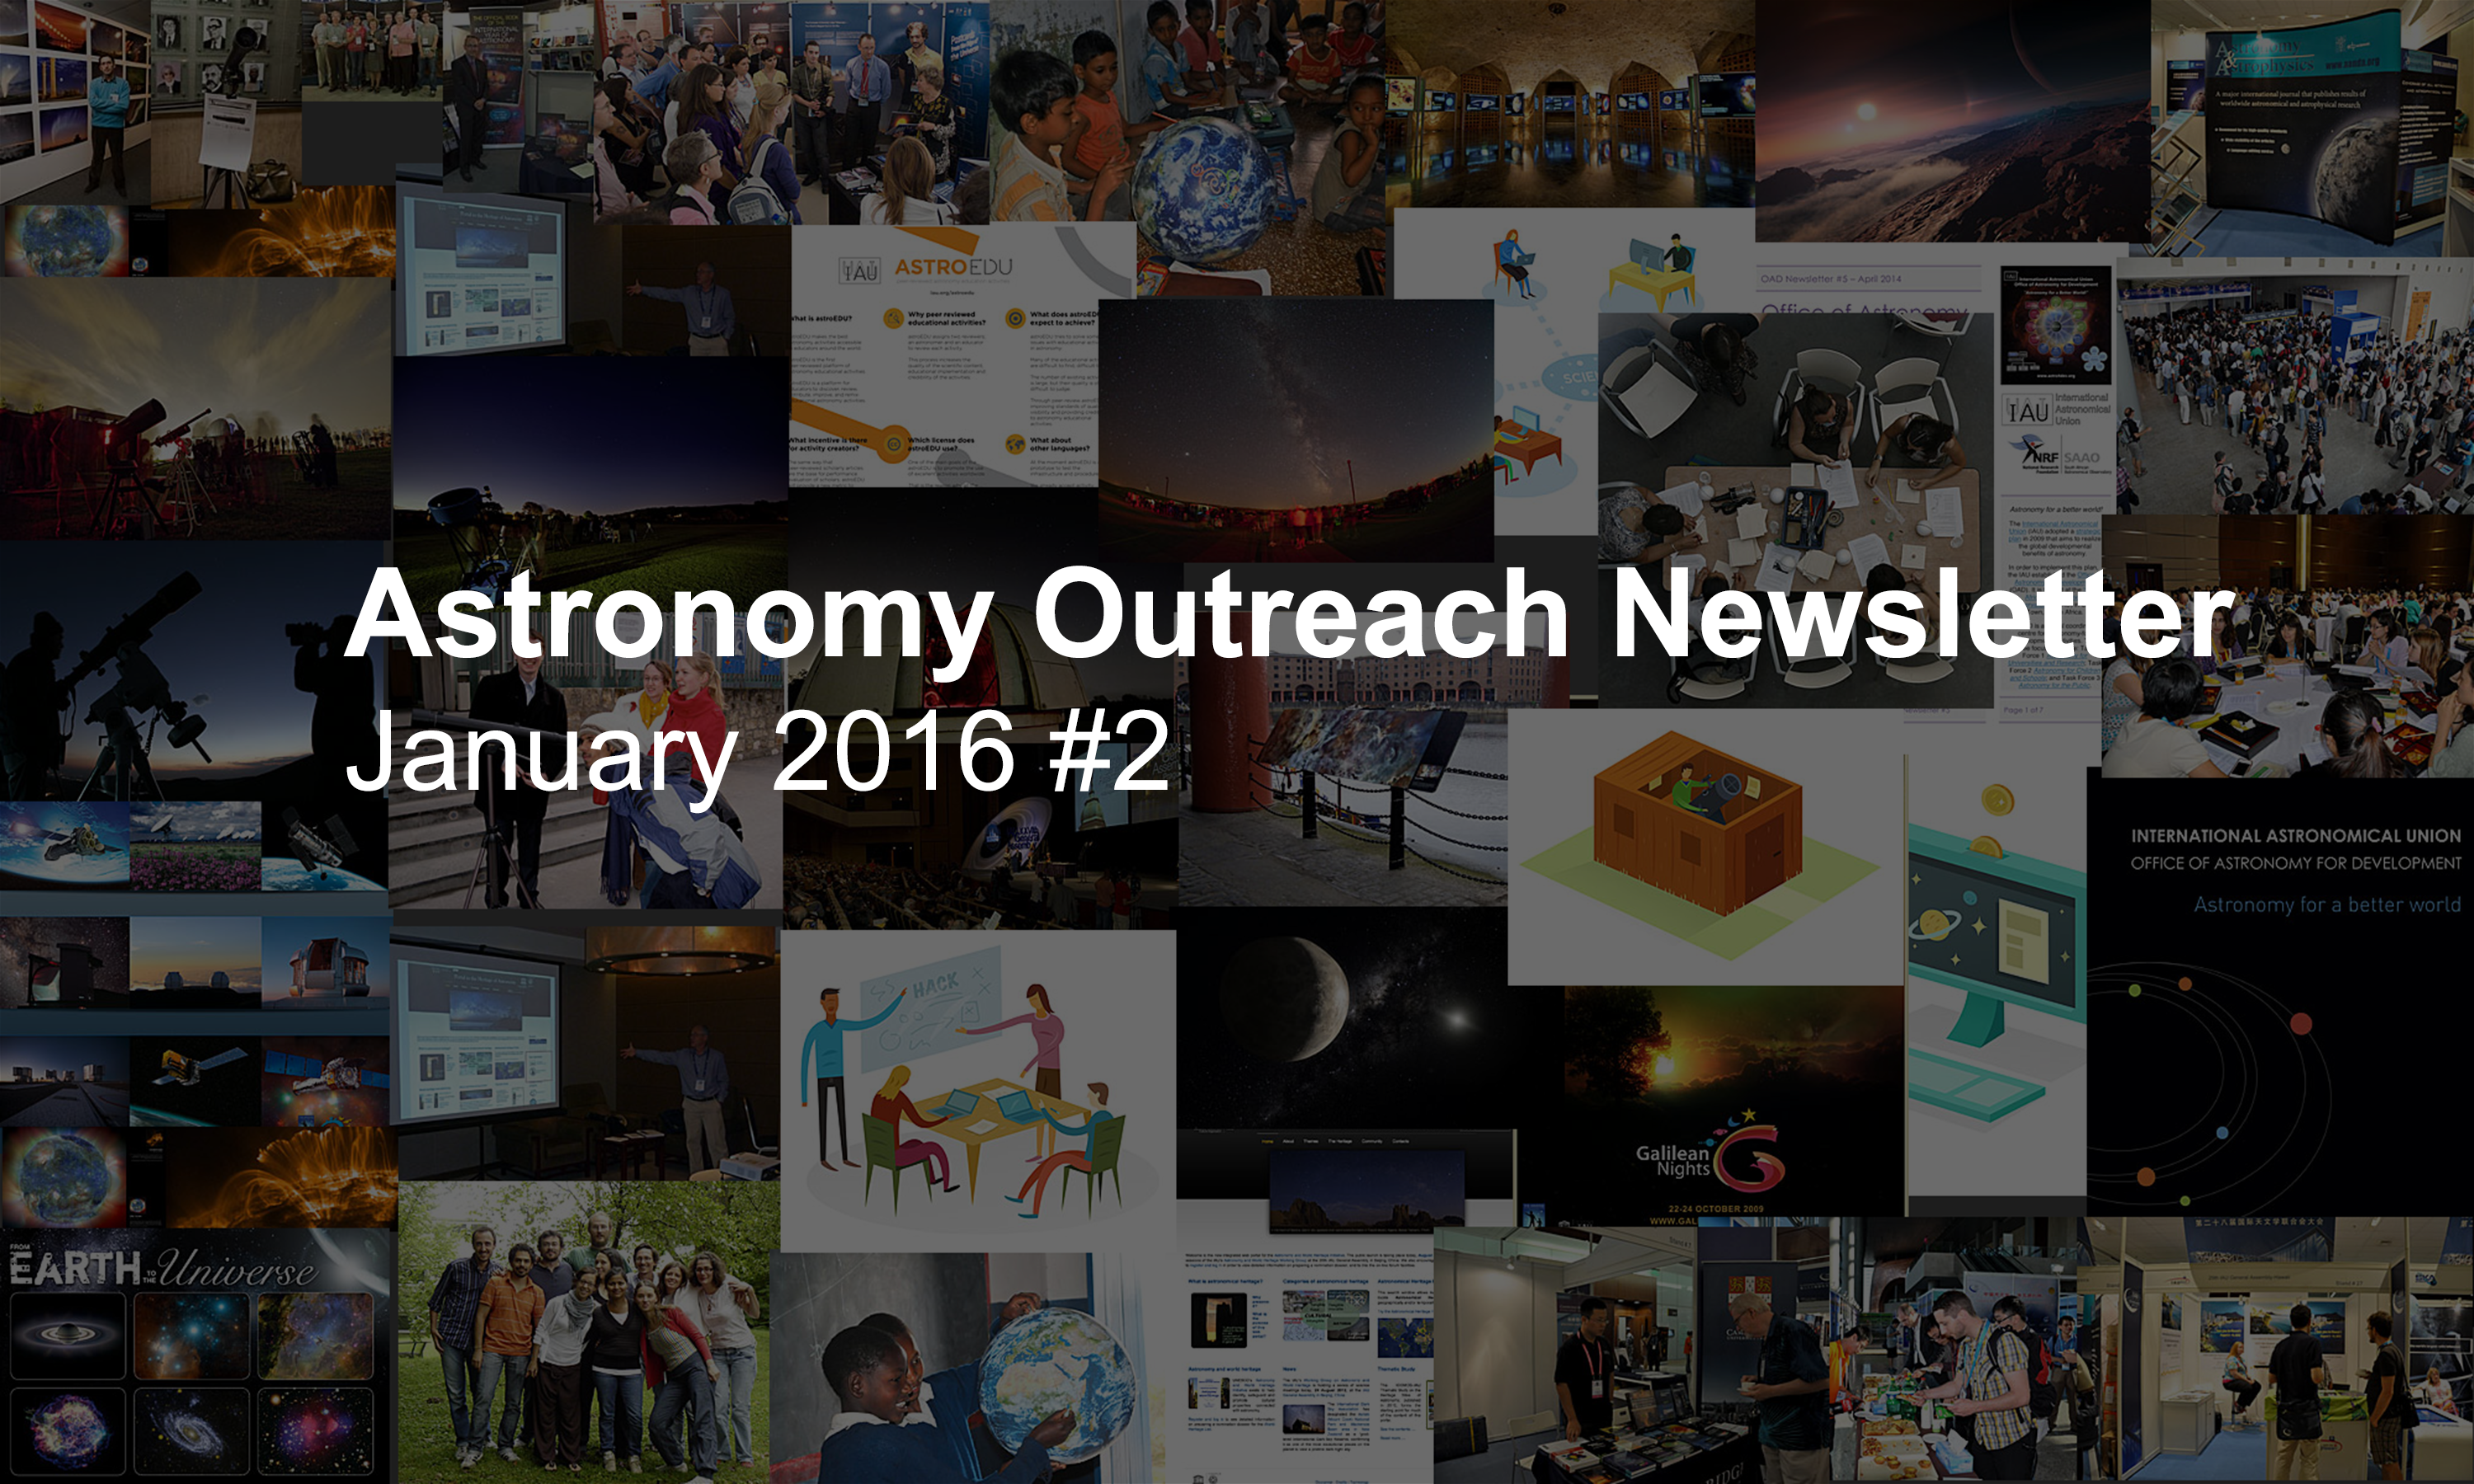

IAU Astronomy Outreach Newsletter #2 2016 (January 2016 #2)

IAU Astronomy Outreach Newsletter #2 2016 (January 2016 #2)

Credit: IAU